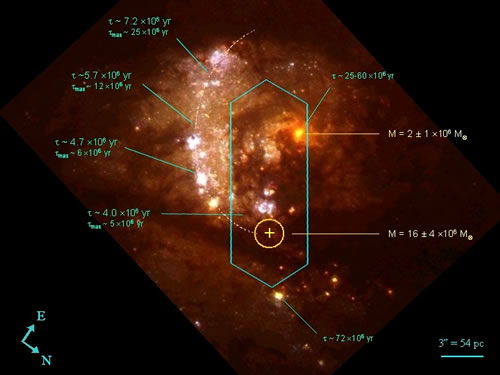

CIRPASS integral field

CIRPASS integral field is depicted and superposed on a HST pseudo color optical image of the center of Messier 83. The rotation center of the galaxy (intruder nucleus) is at the youngest end of the partial ellipse that describes the positions of the main star forming regions of the giant arc.

Credit: International Gemini Observatory/NOIRLab/NSF/AURA